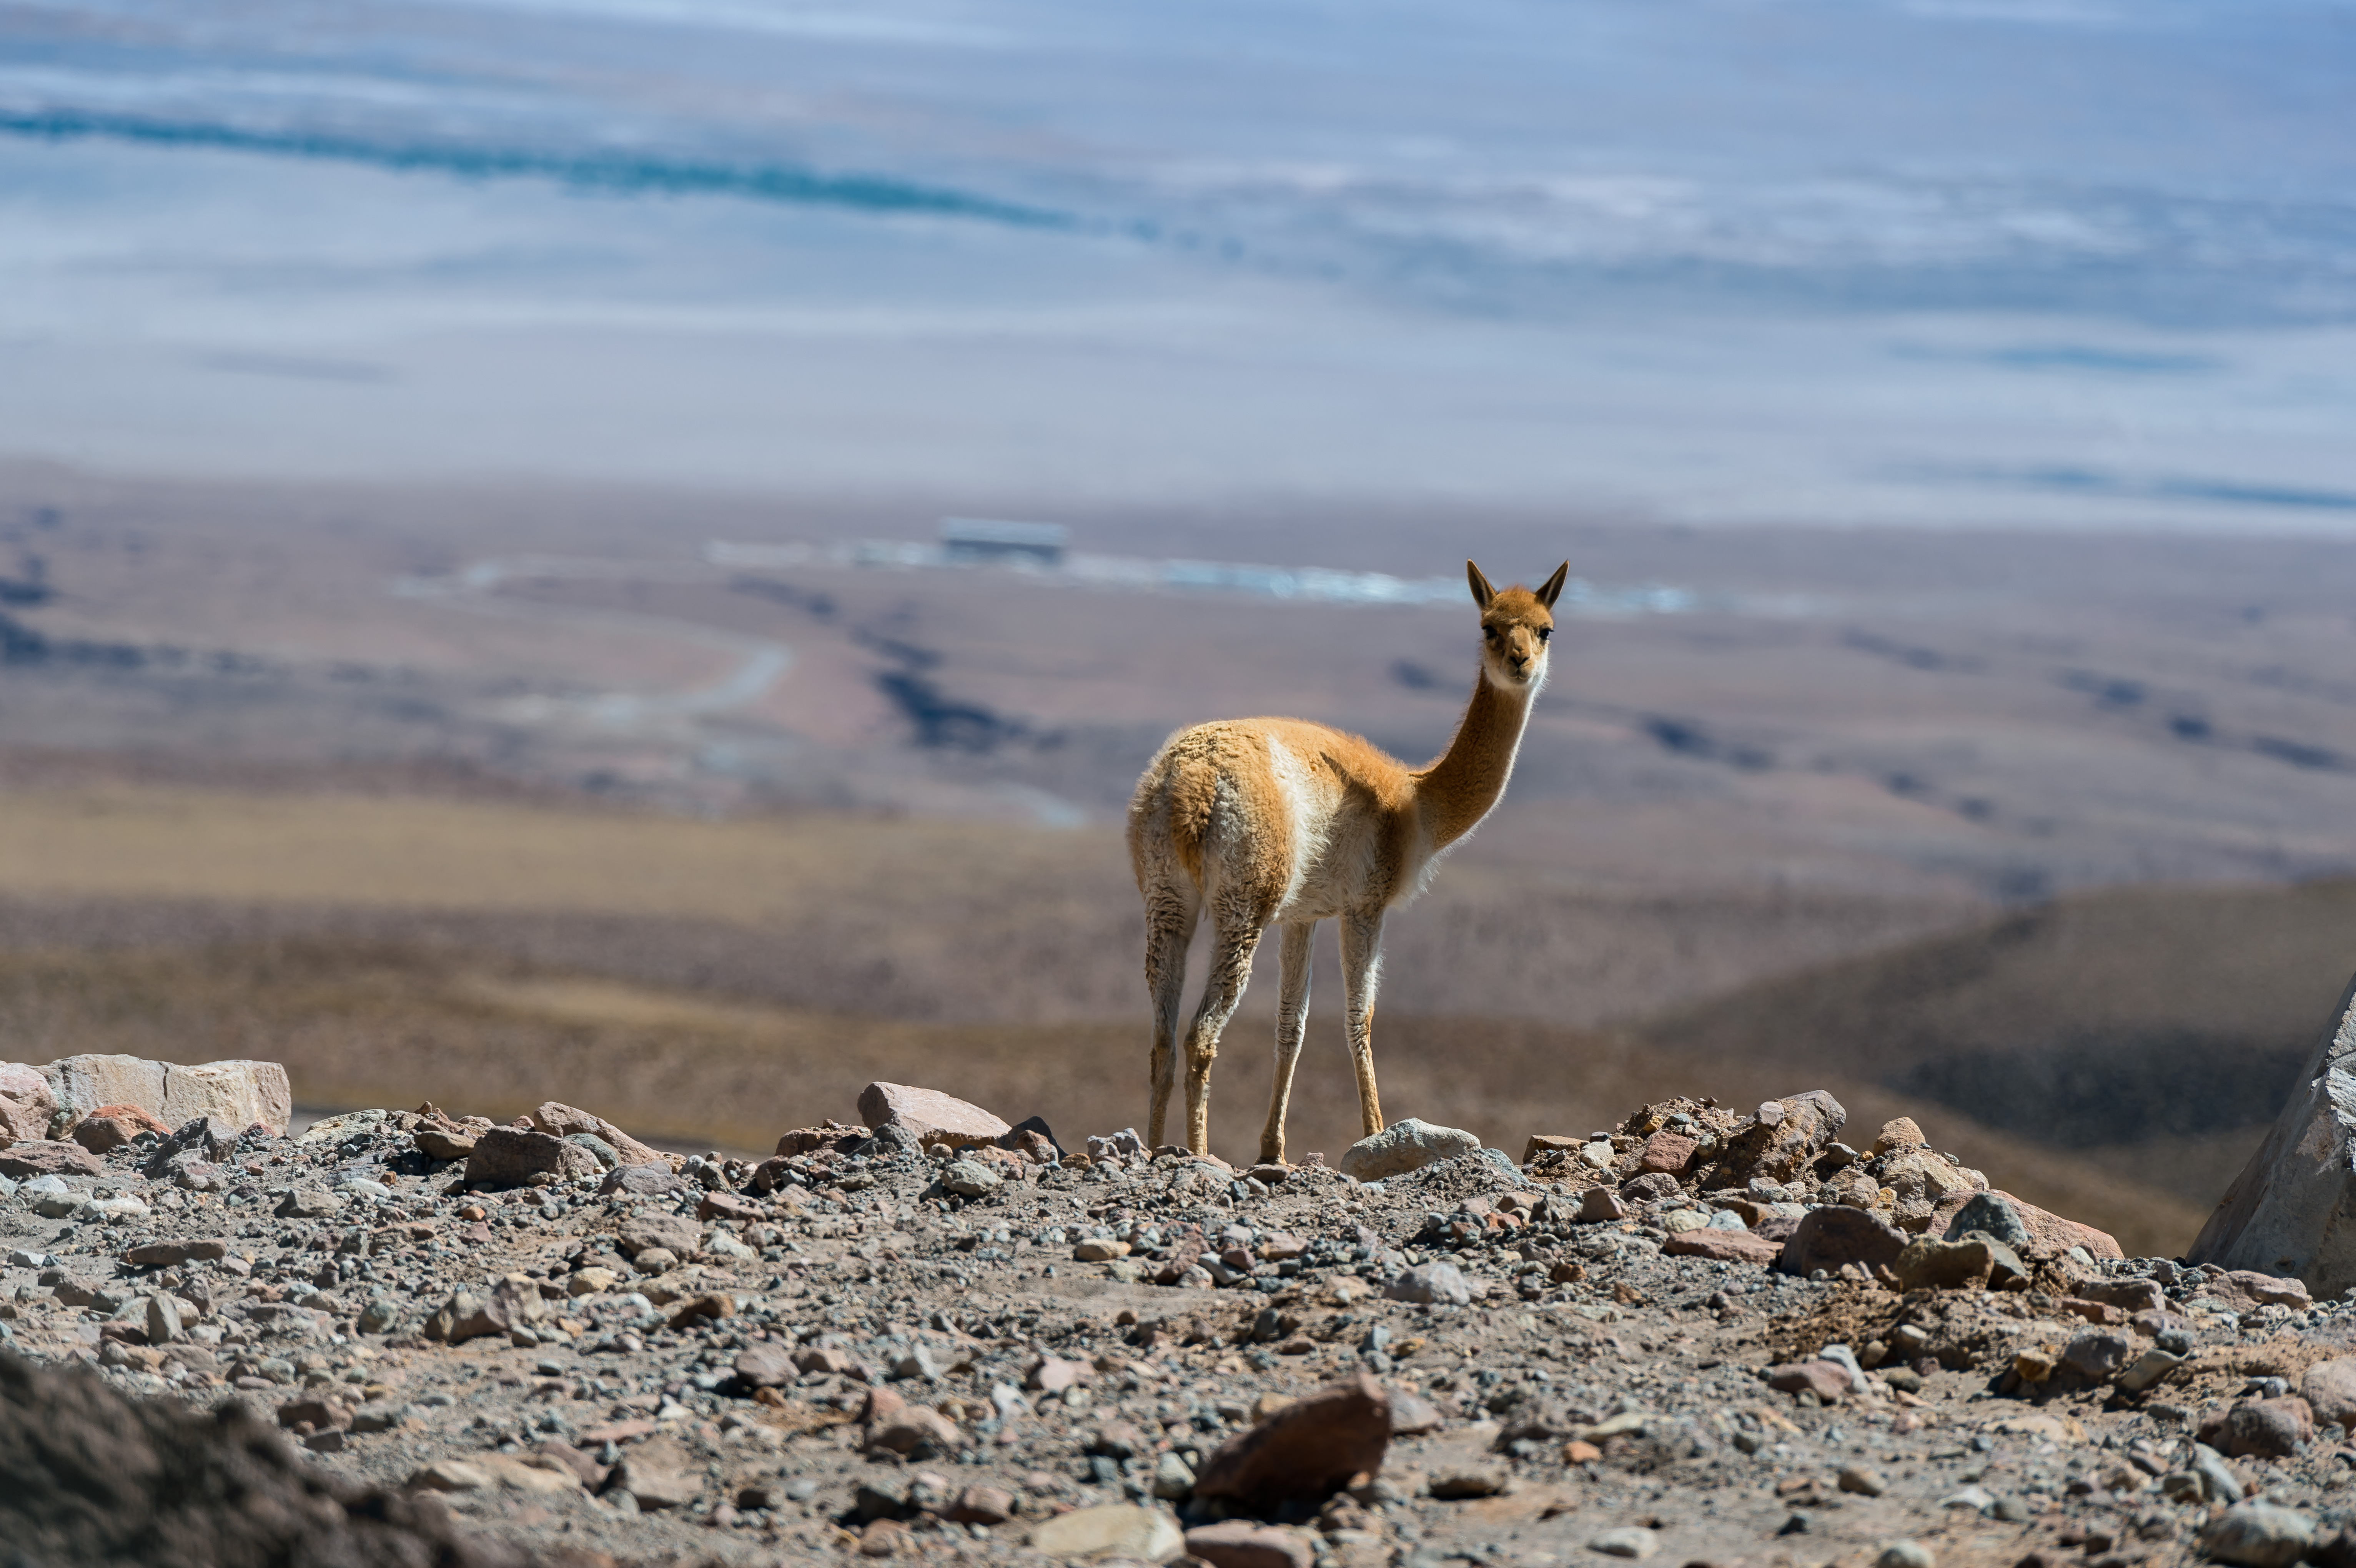

Vicuña at the OSF

This vicuña was caught while looking at the ALMA OSF. The vicuña is one of two wild South American camelids which live in the high alpine areas of the Andes and are therefore quite common in the areas around the ALMA observatory.

Credit: Alessandro Caproni (ESO)